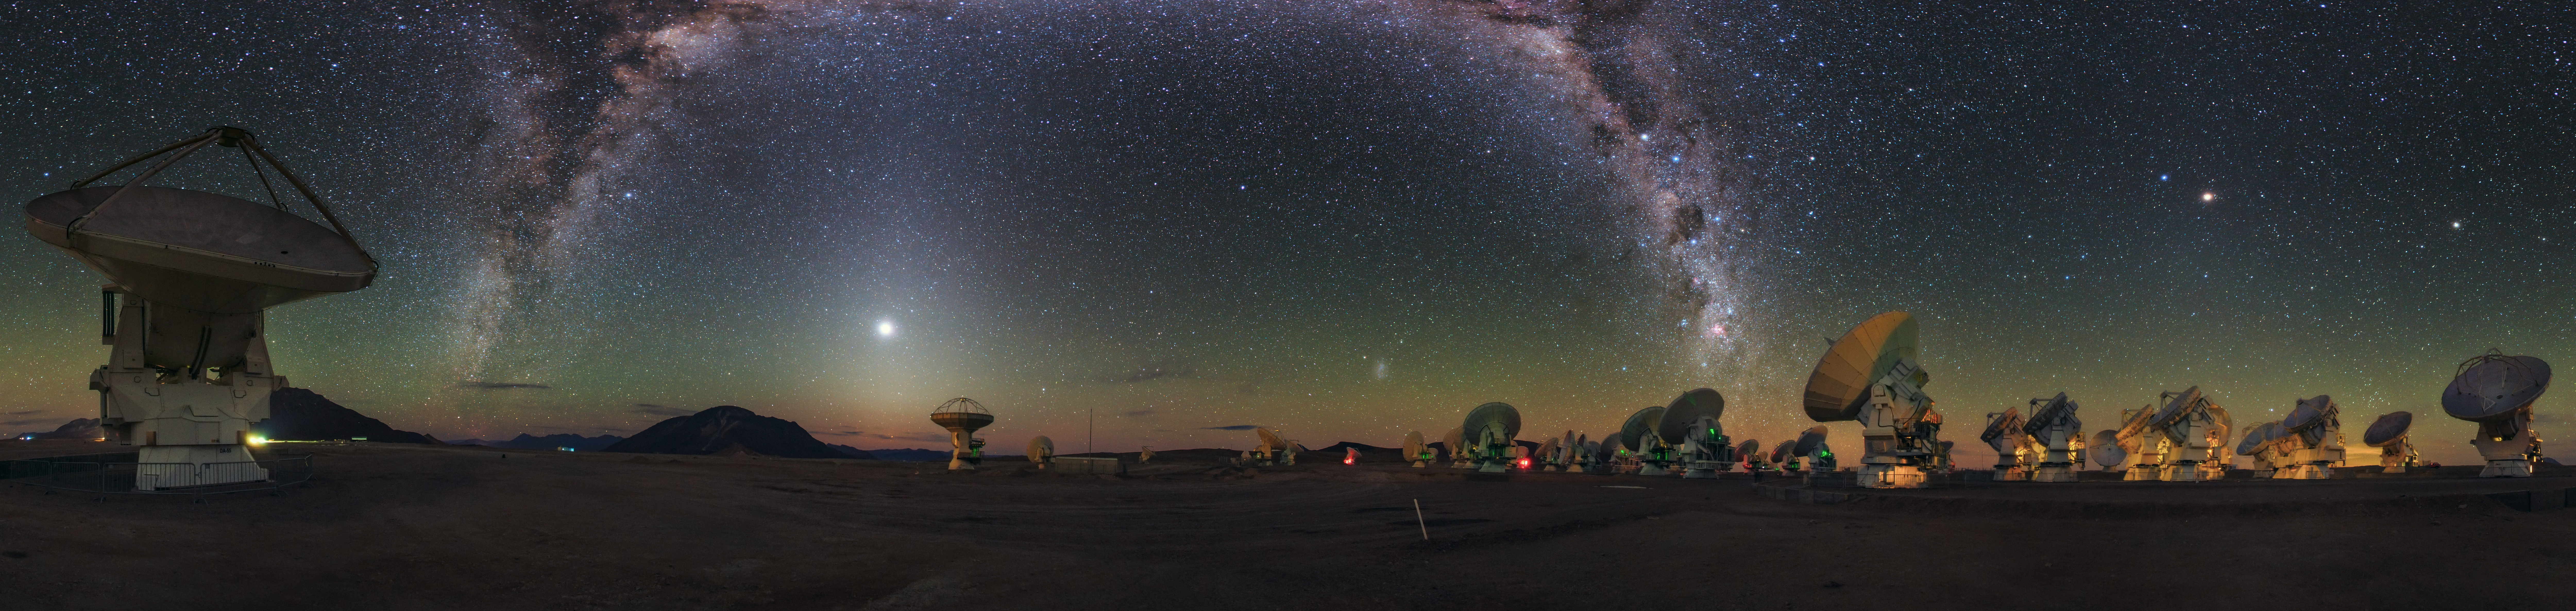

A cosmic rainbow in Ultra HD

In this panoramic image taken by Babak Tafreshi — a member of the ESO Ultra HD Expedition team — the ALMA Observatory’s antennas appear to take in the sight of the Milky Way, arching like a galactic rainbow of dust and stars over the Chajnantor Plateau in the Chilean Andes.

Located 5000 metres above sea level, the Chajnantor Plateau serves as an ideal hunting ground for ALMA. The array uses observations at the millimetre and submillimetre wavelengths to explore the coldest parts of the Universe. The superb aridness of the plateau means that far less submillimetre radiation is absorbed and attenuated by water vapour than would be the case closer to sea level.

As ALMA seeks to capture the secrets of the Universe, Babak Tafreshi and his fellow team members seek to capture the beauty and grandeur of ESO’s observatories and their unusual surroundings. Comprising four celebrated astrophotographers and ESO Photo Ambassadors, the ESO Ultra HD expedition aimed to raise public awareness of the ongoing work in Chile through astonishing Ultra HD photos and videos.

Credit: ESO/B. Tafreshi (twanight.org)